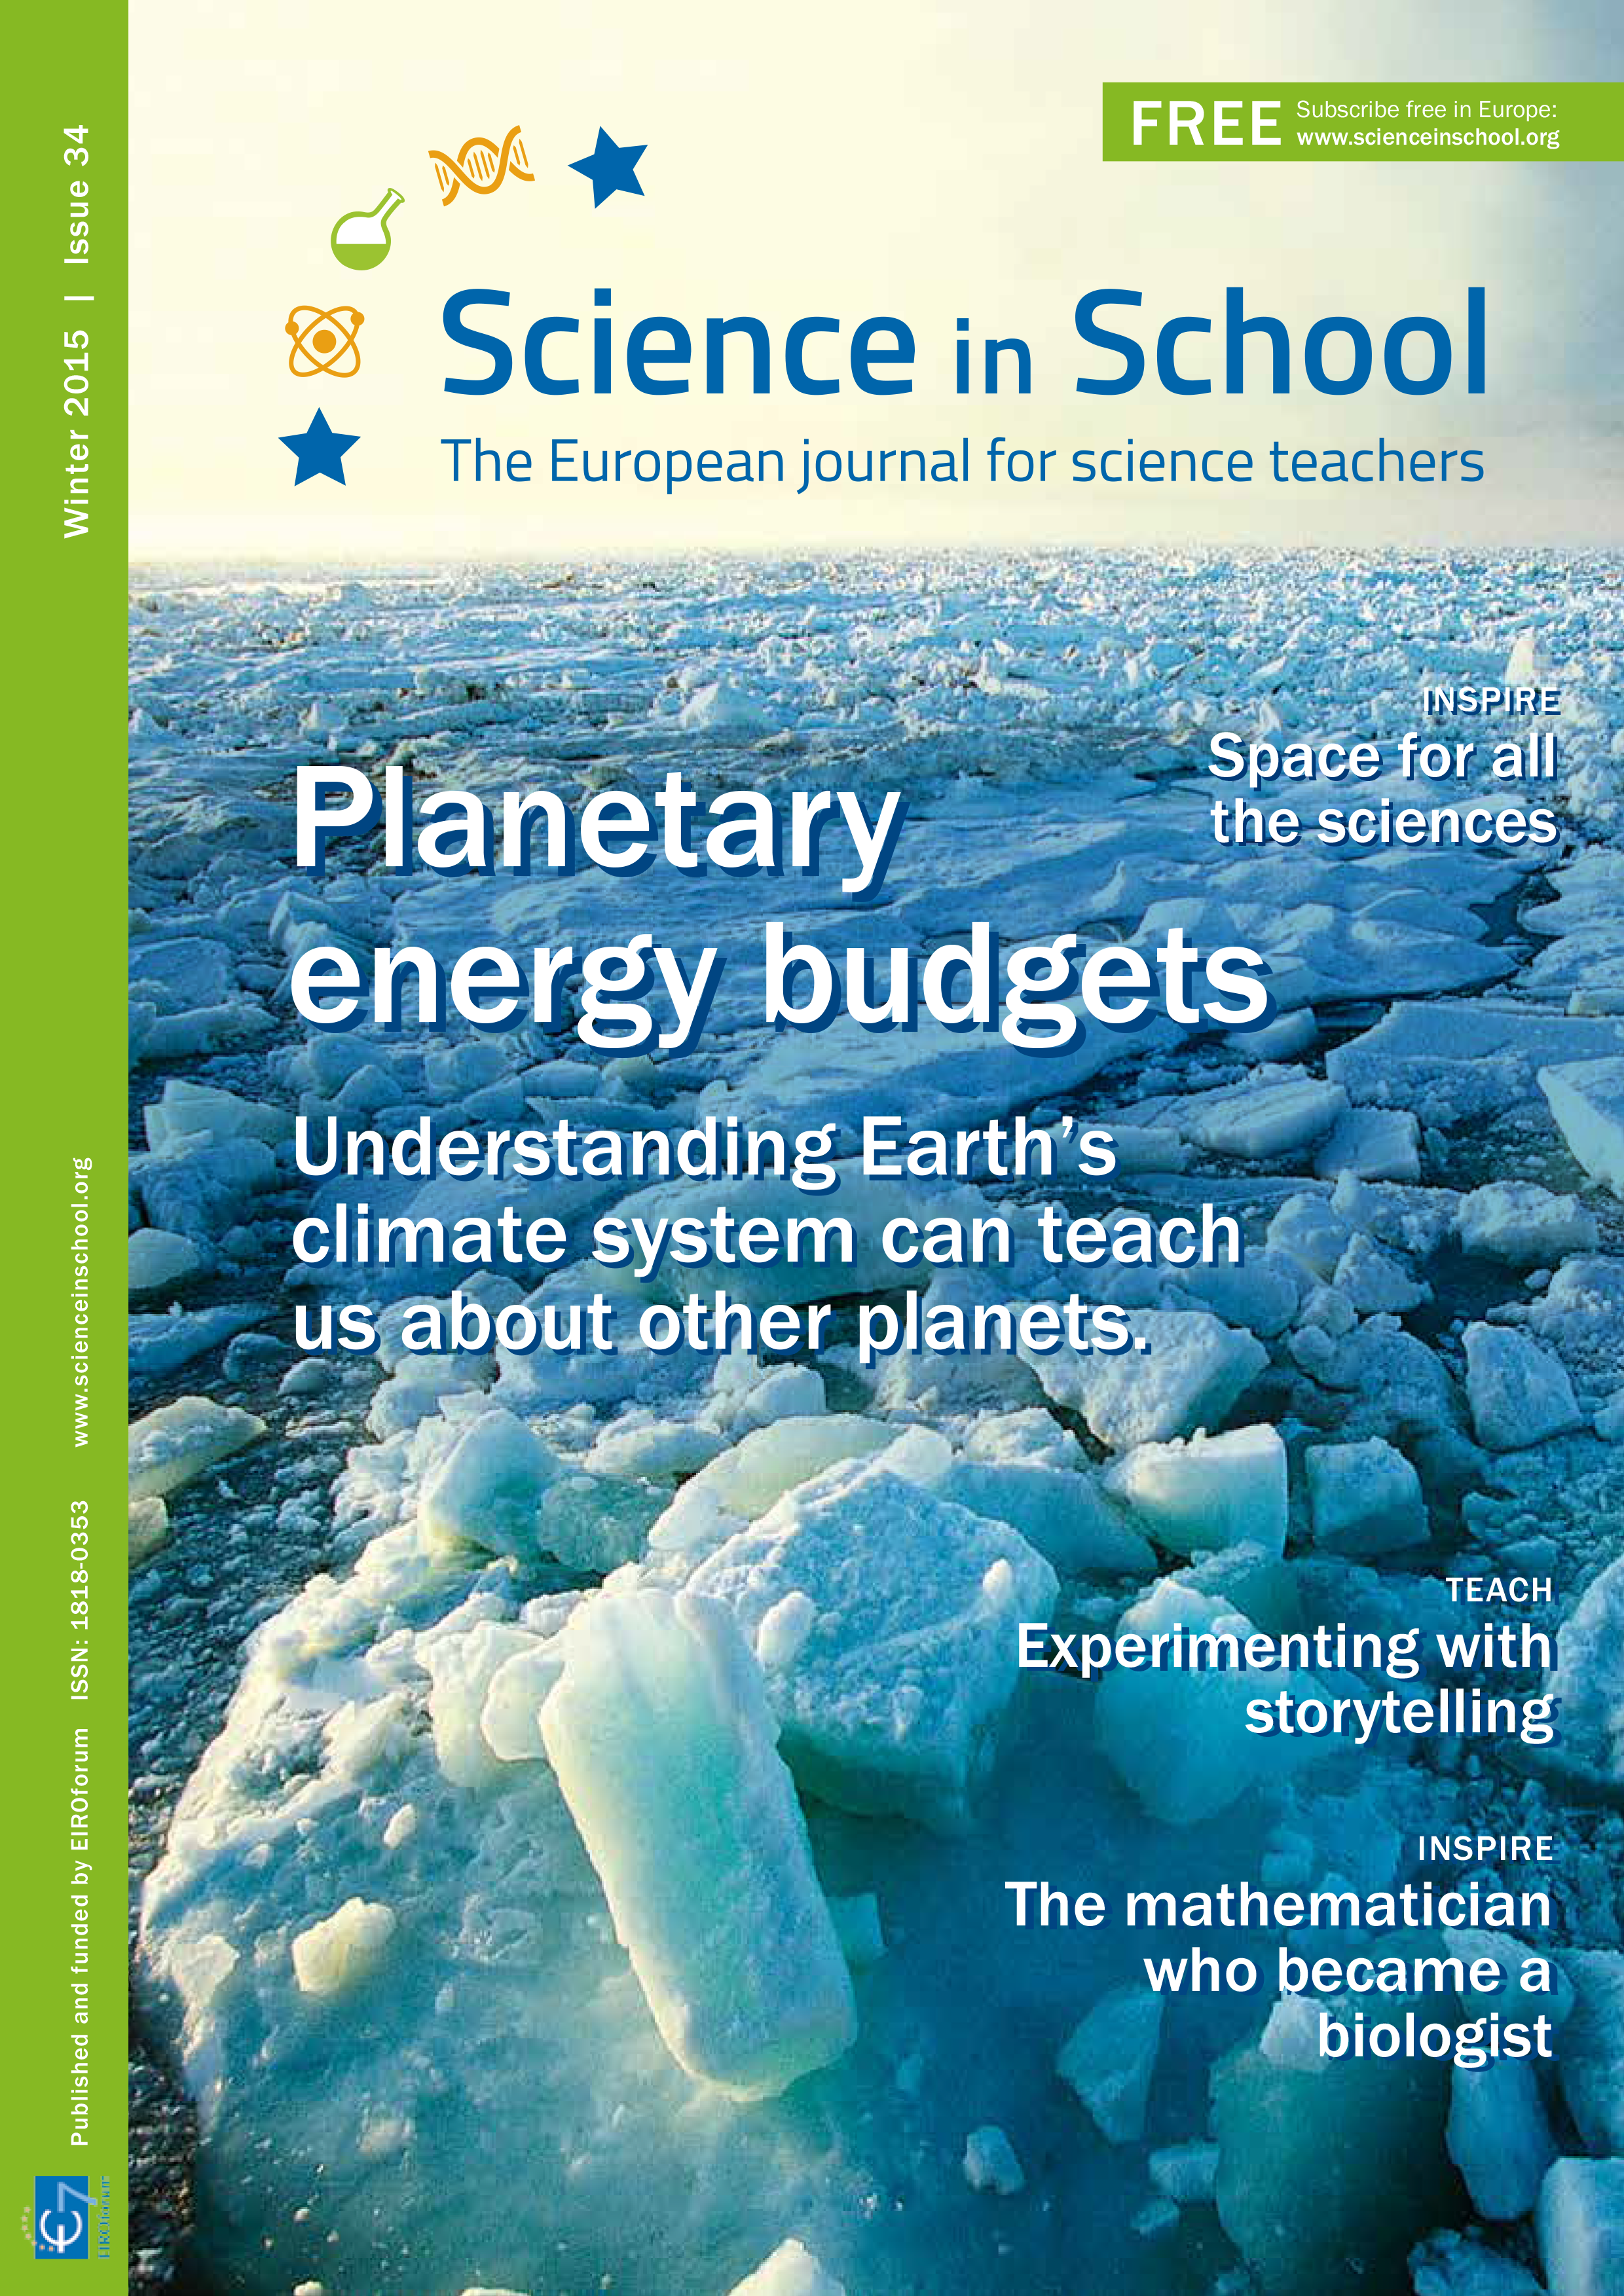

The cover of Science in School issue 34

Issue 34 of Science in School was published in November 2015. Some of the highlights of this issue include: a look at some of the physiological and sociological benefits of laughter; understanding how Earth’s climate can teach us about other planets; and a safari through your mouth's microbial jungle. Teaching activities include: a practical lesson demonstrating the hazards of plastic waste in our oceans; an activity to understand forces through the design and construction of a glider wing; and a way to build a digital microscope.

Credit: ESO/Science in School